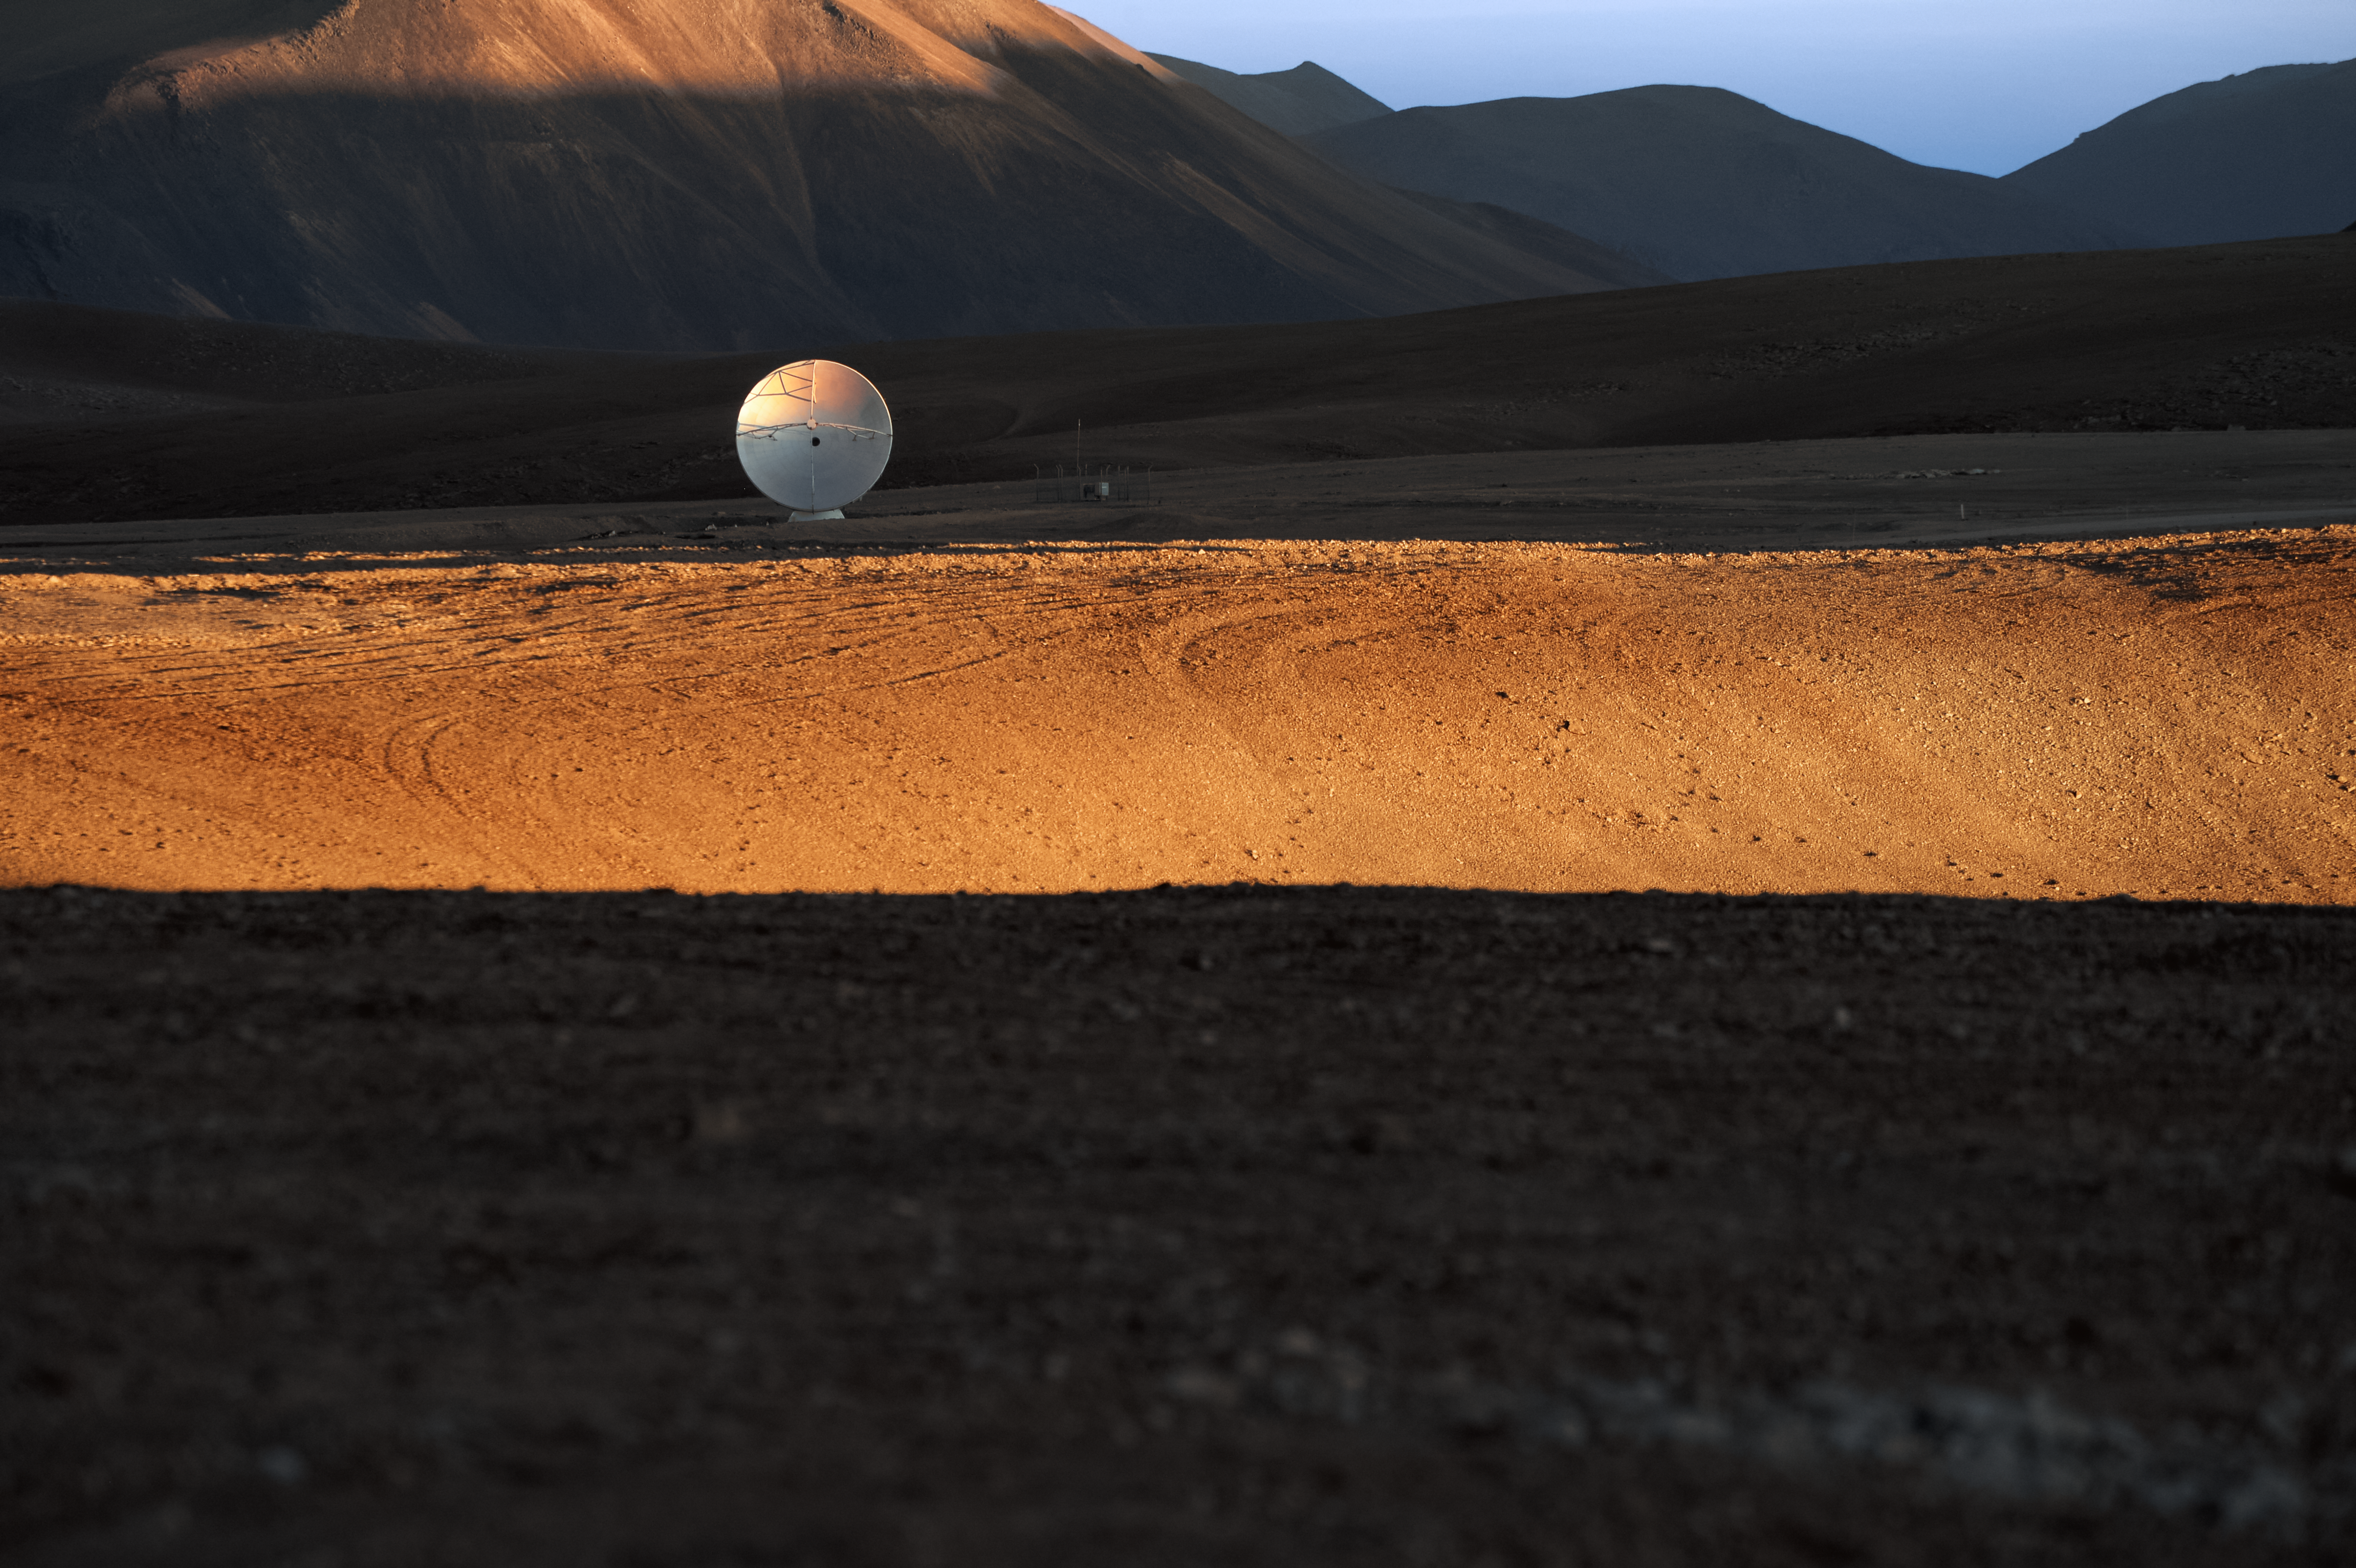

Lonely rider

One of the ALMA antennas on the Chajnantor plateau, seemingly separated from the pack in order to conduct observations in the long baseline configuration.

Credit: C. Durán/ESO